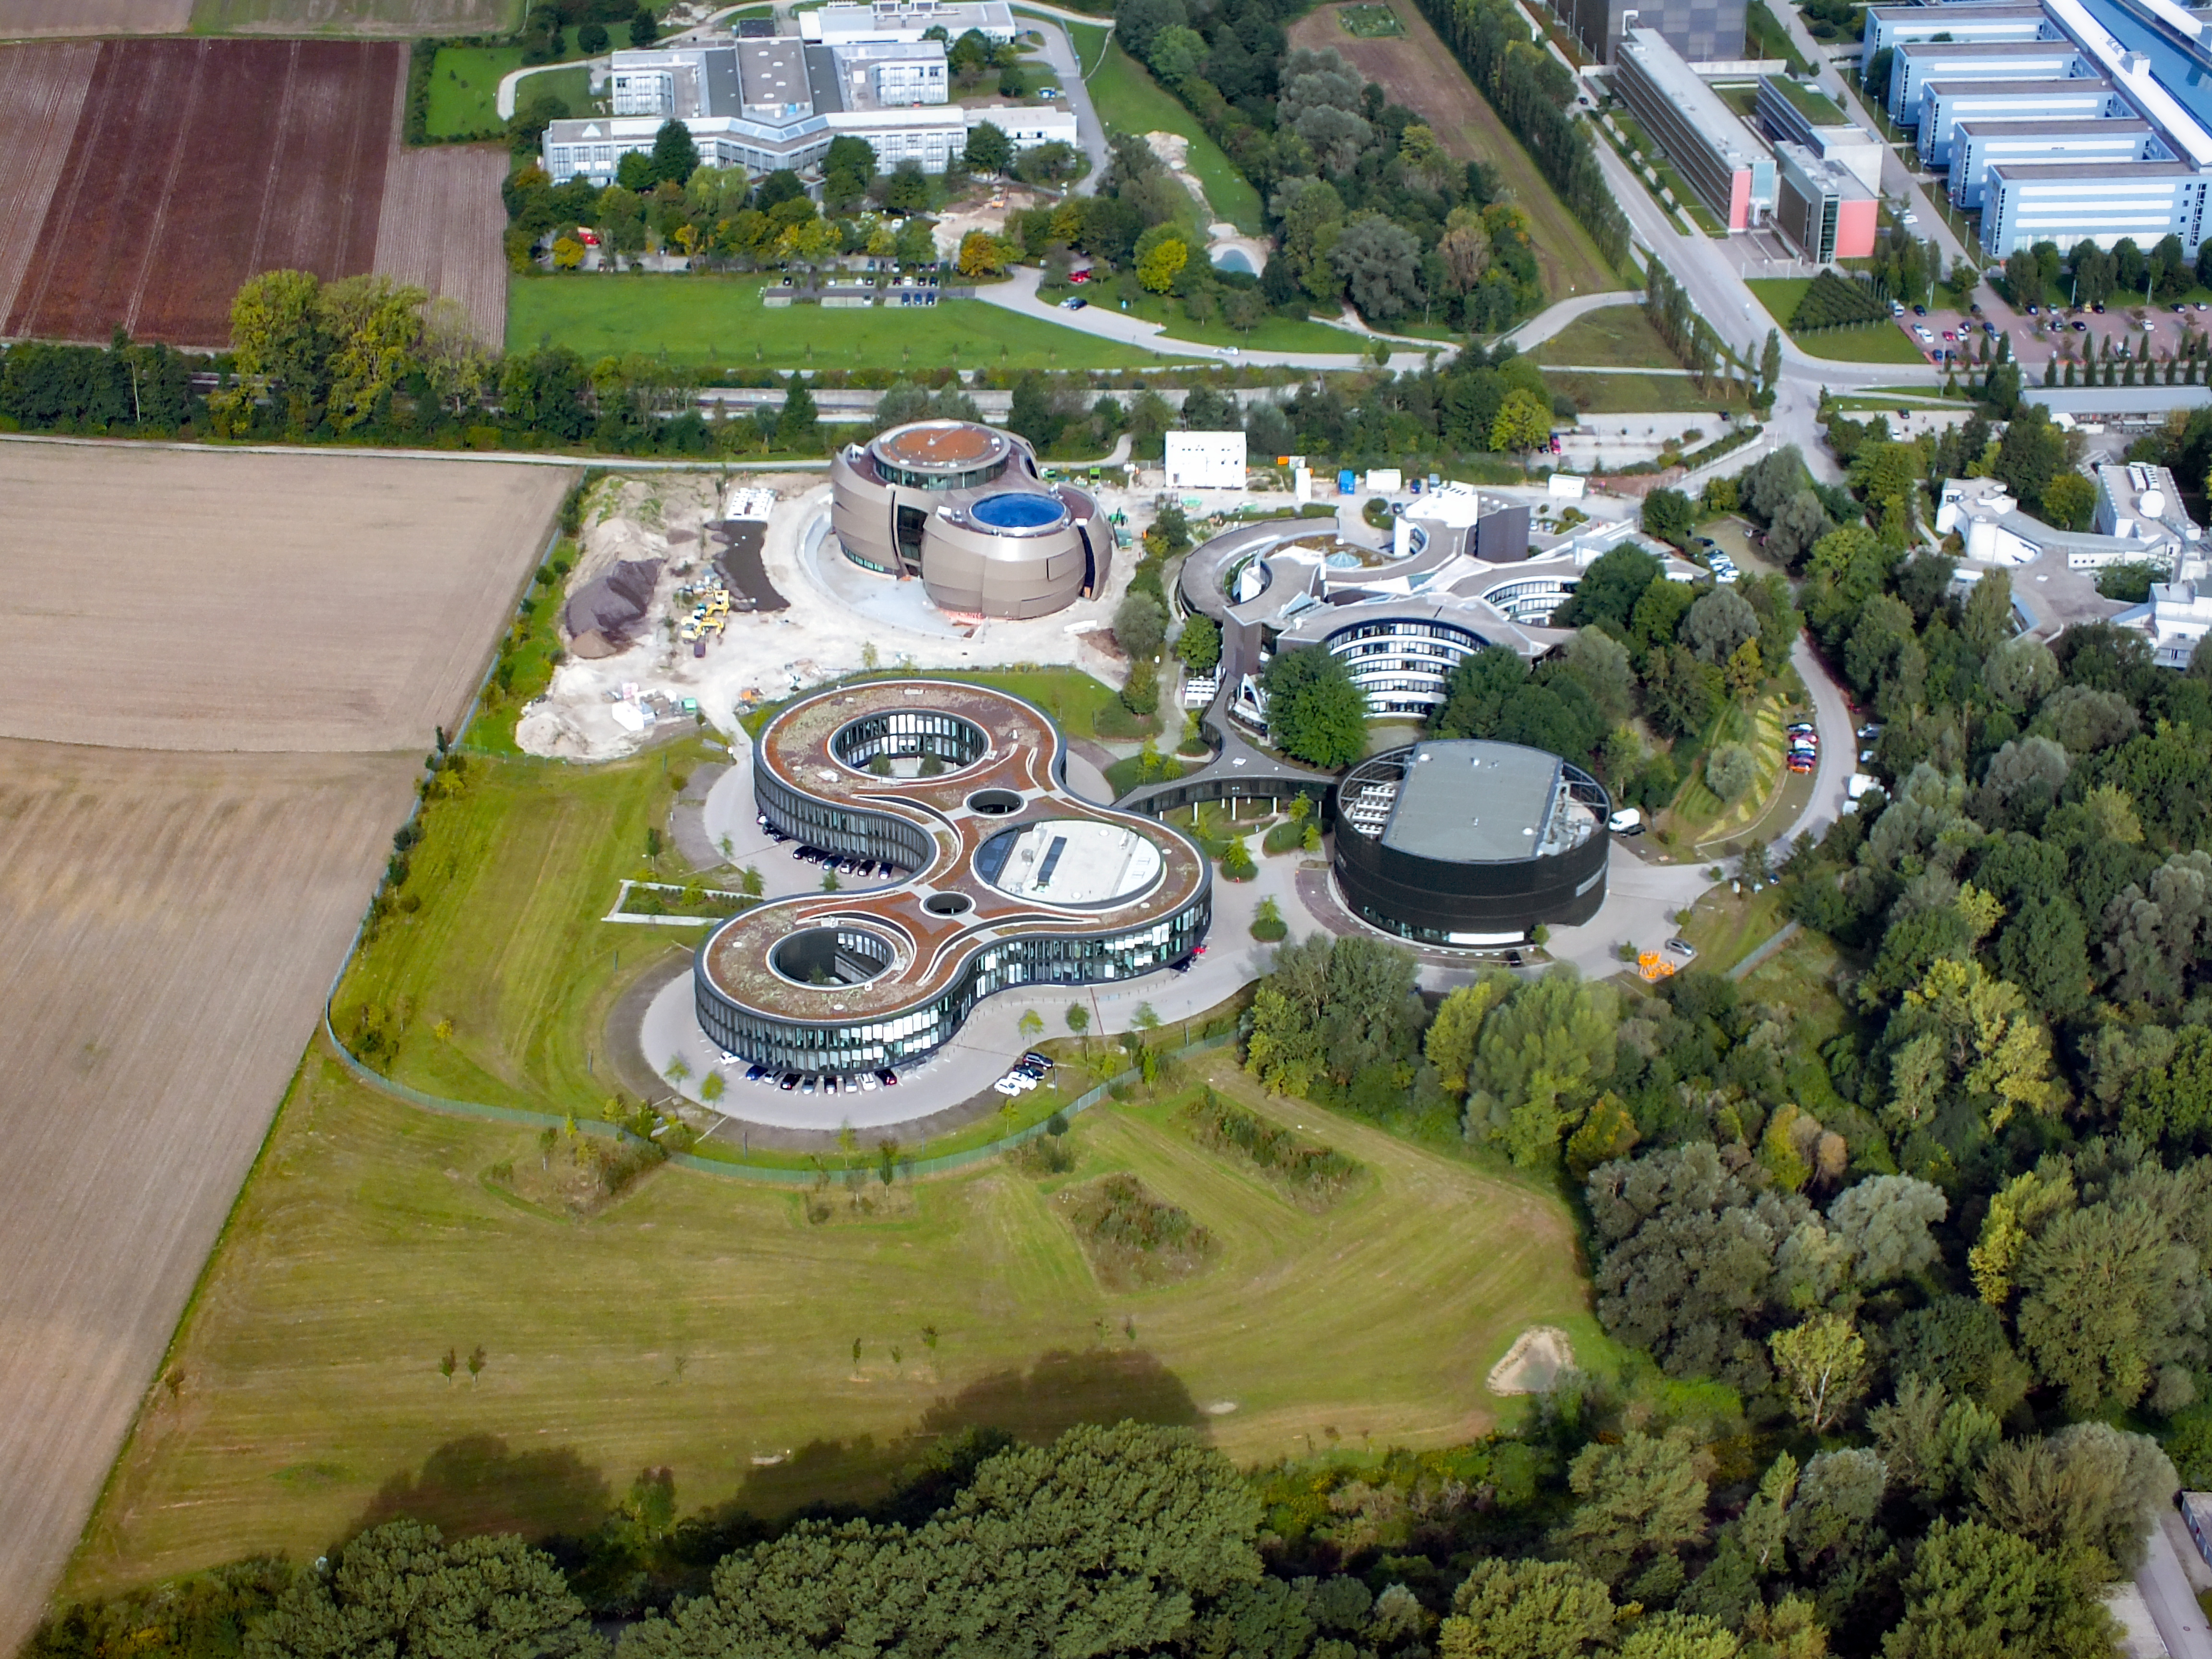

ESO Headquarters from above

Aerial view of the Headquarters of the European Southern Observatory in Garching bei München, in the region of Bavaria in Germany. The ESO Supernova, opening in the 2018, was still under construction when this photo was taken.

Credit: Ernst A. Graf/ESO